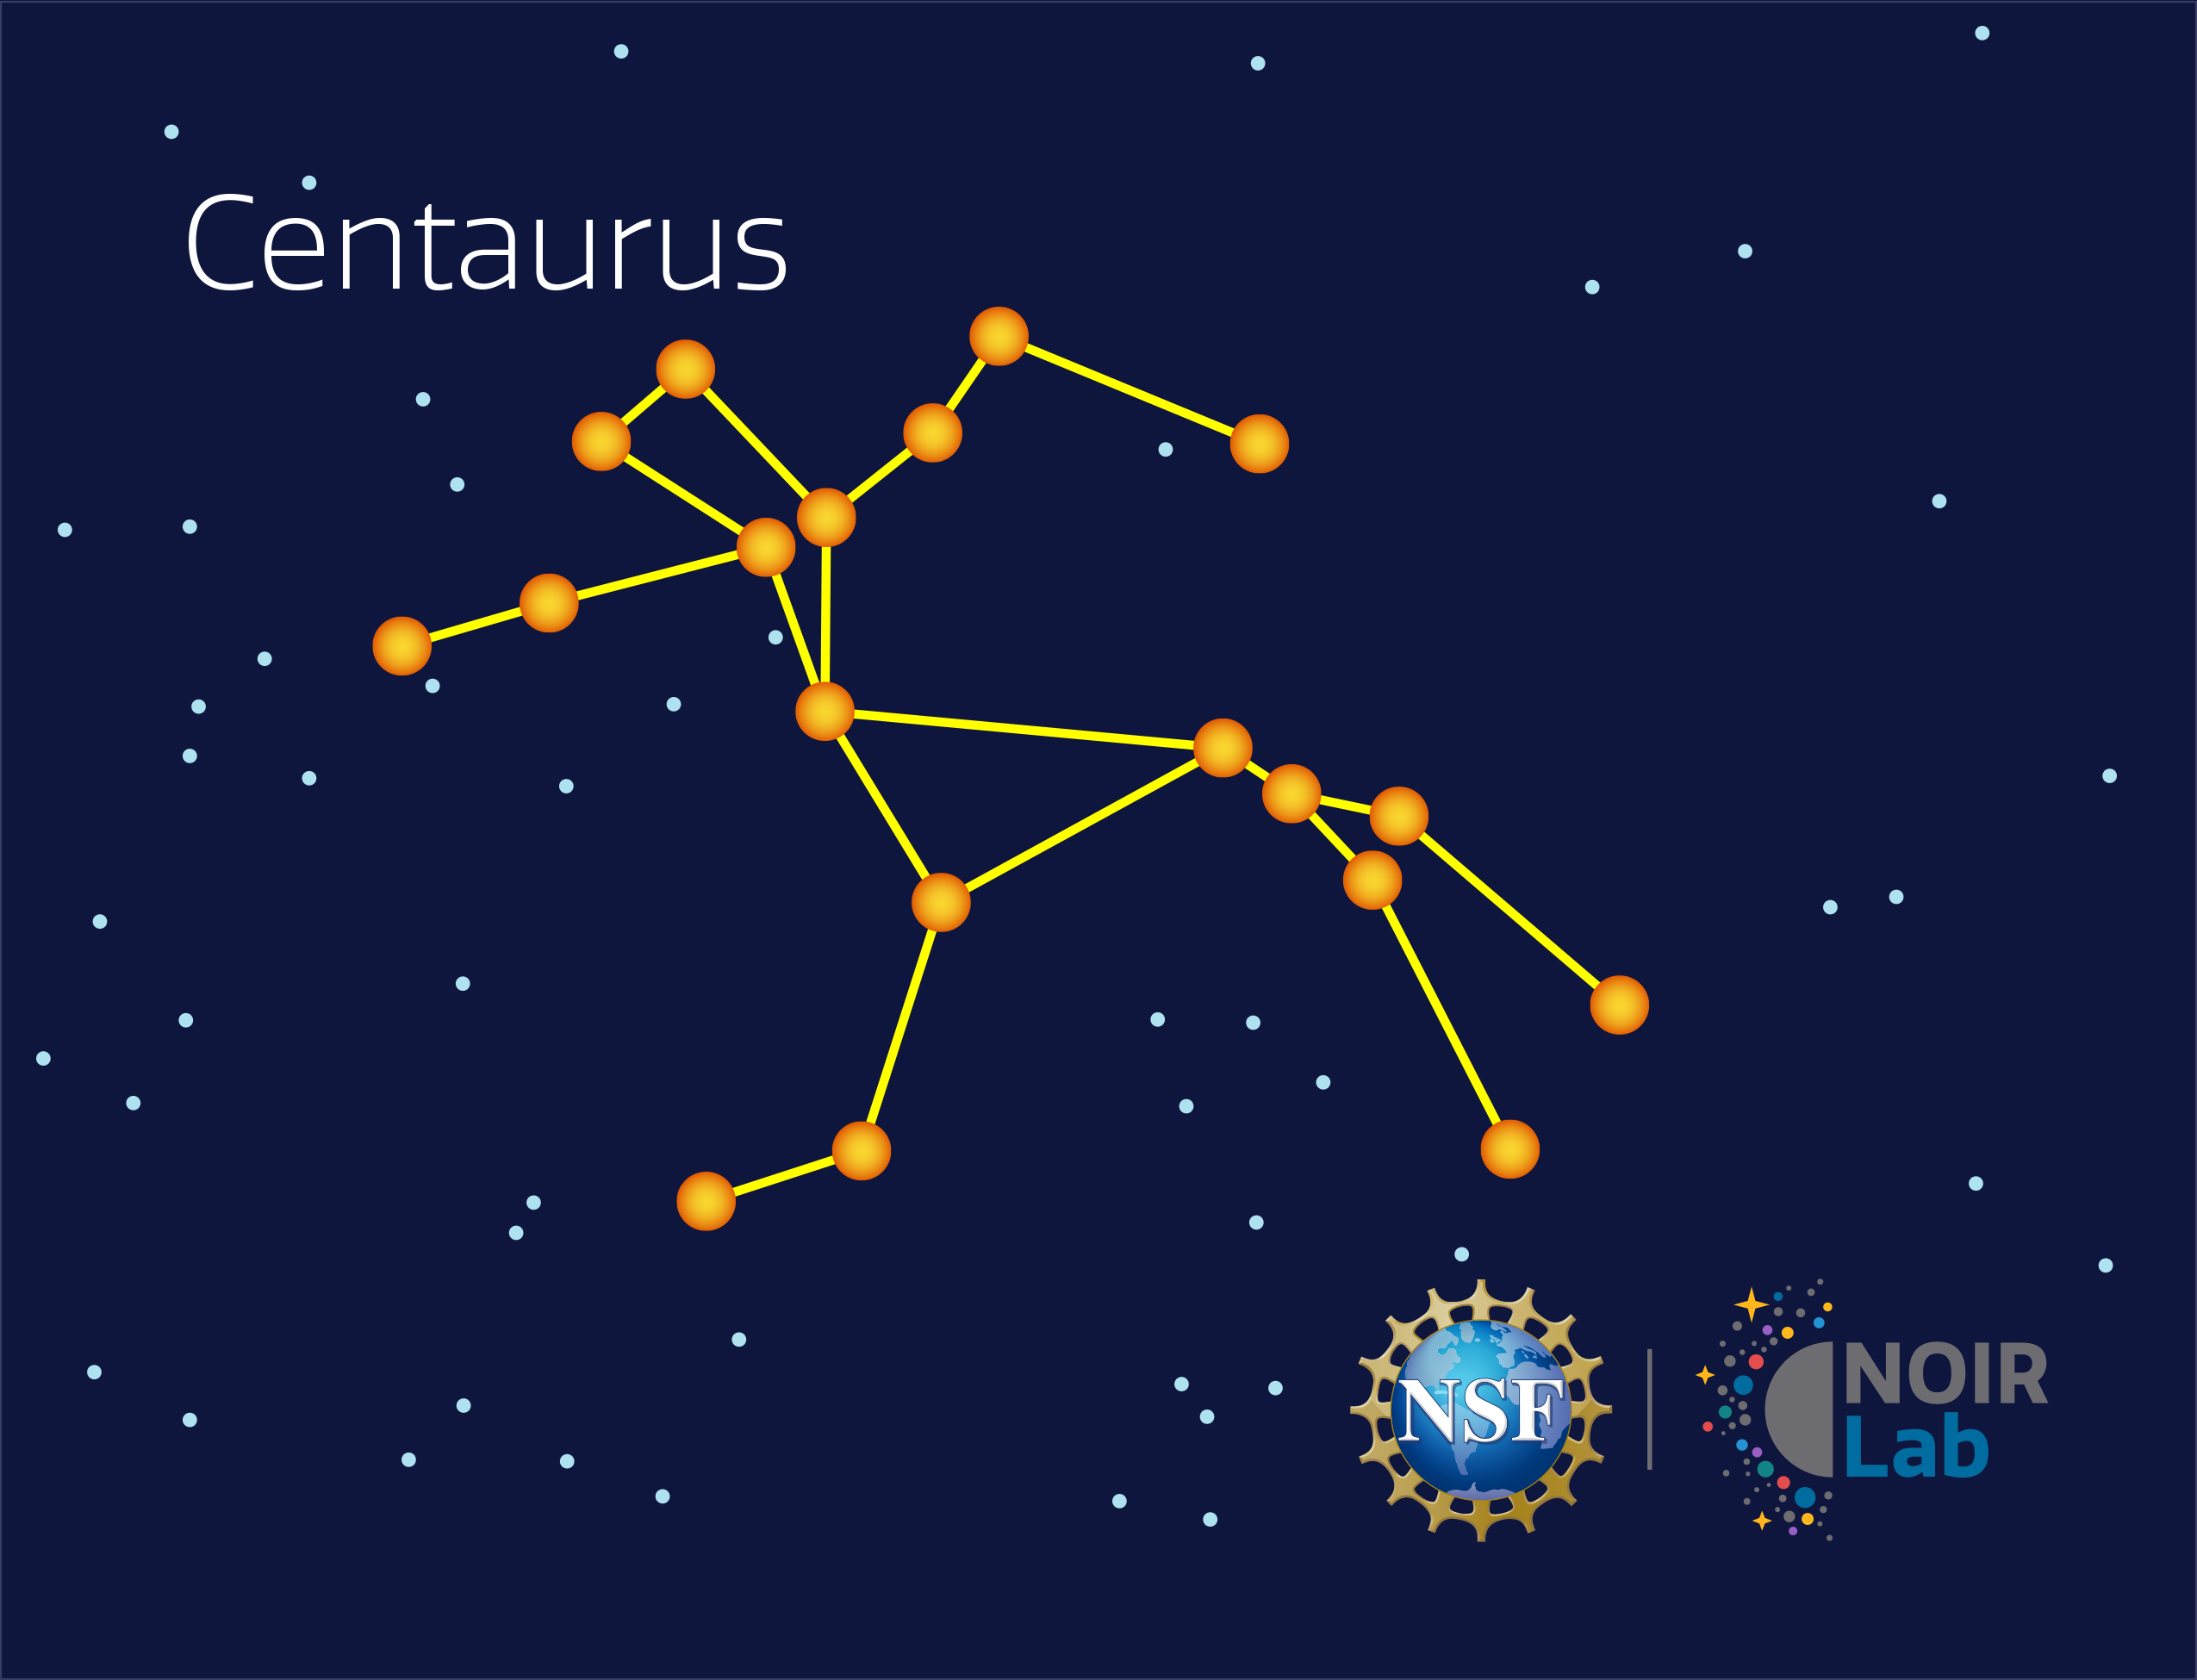

Centaurus

Credit: NOIRLab